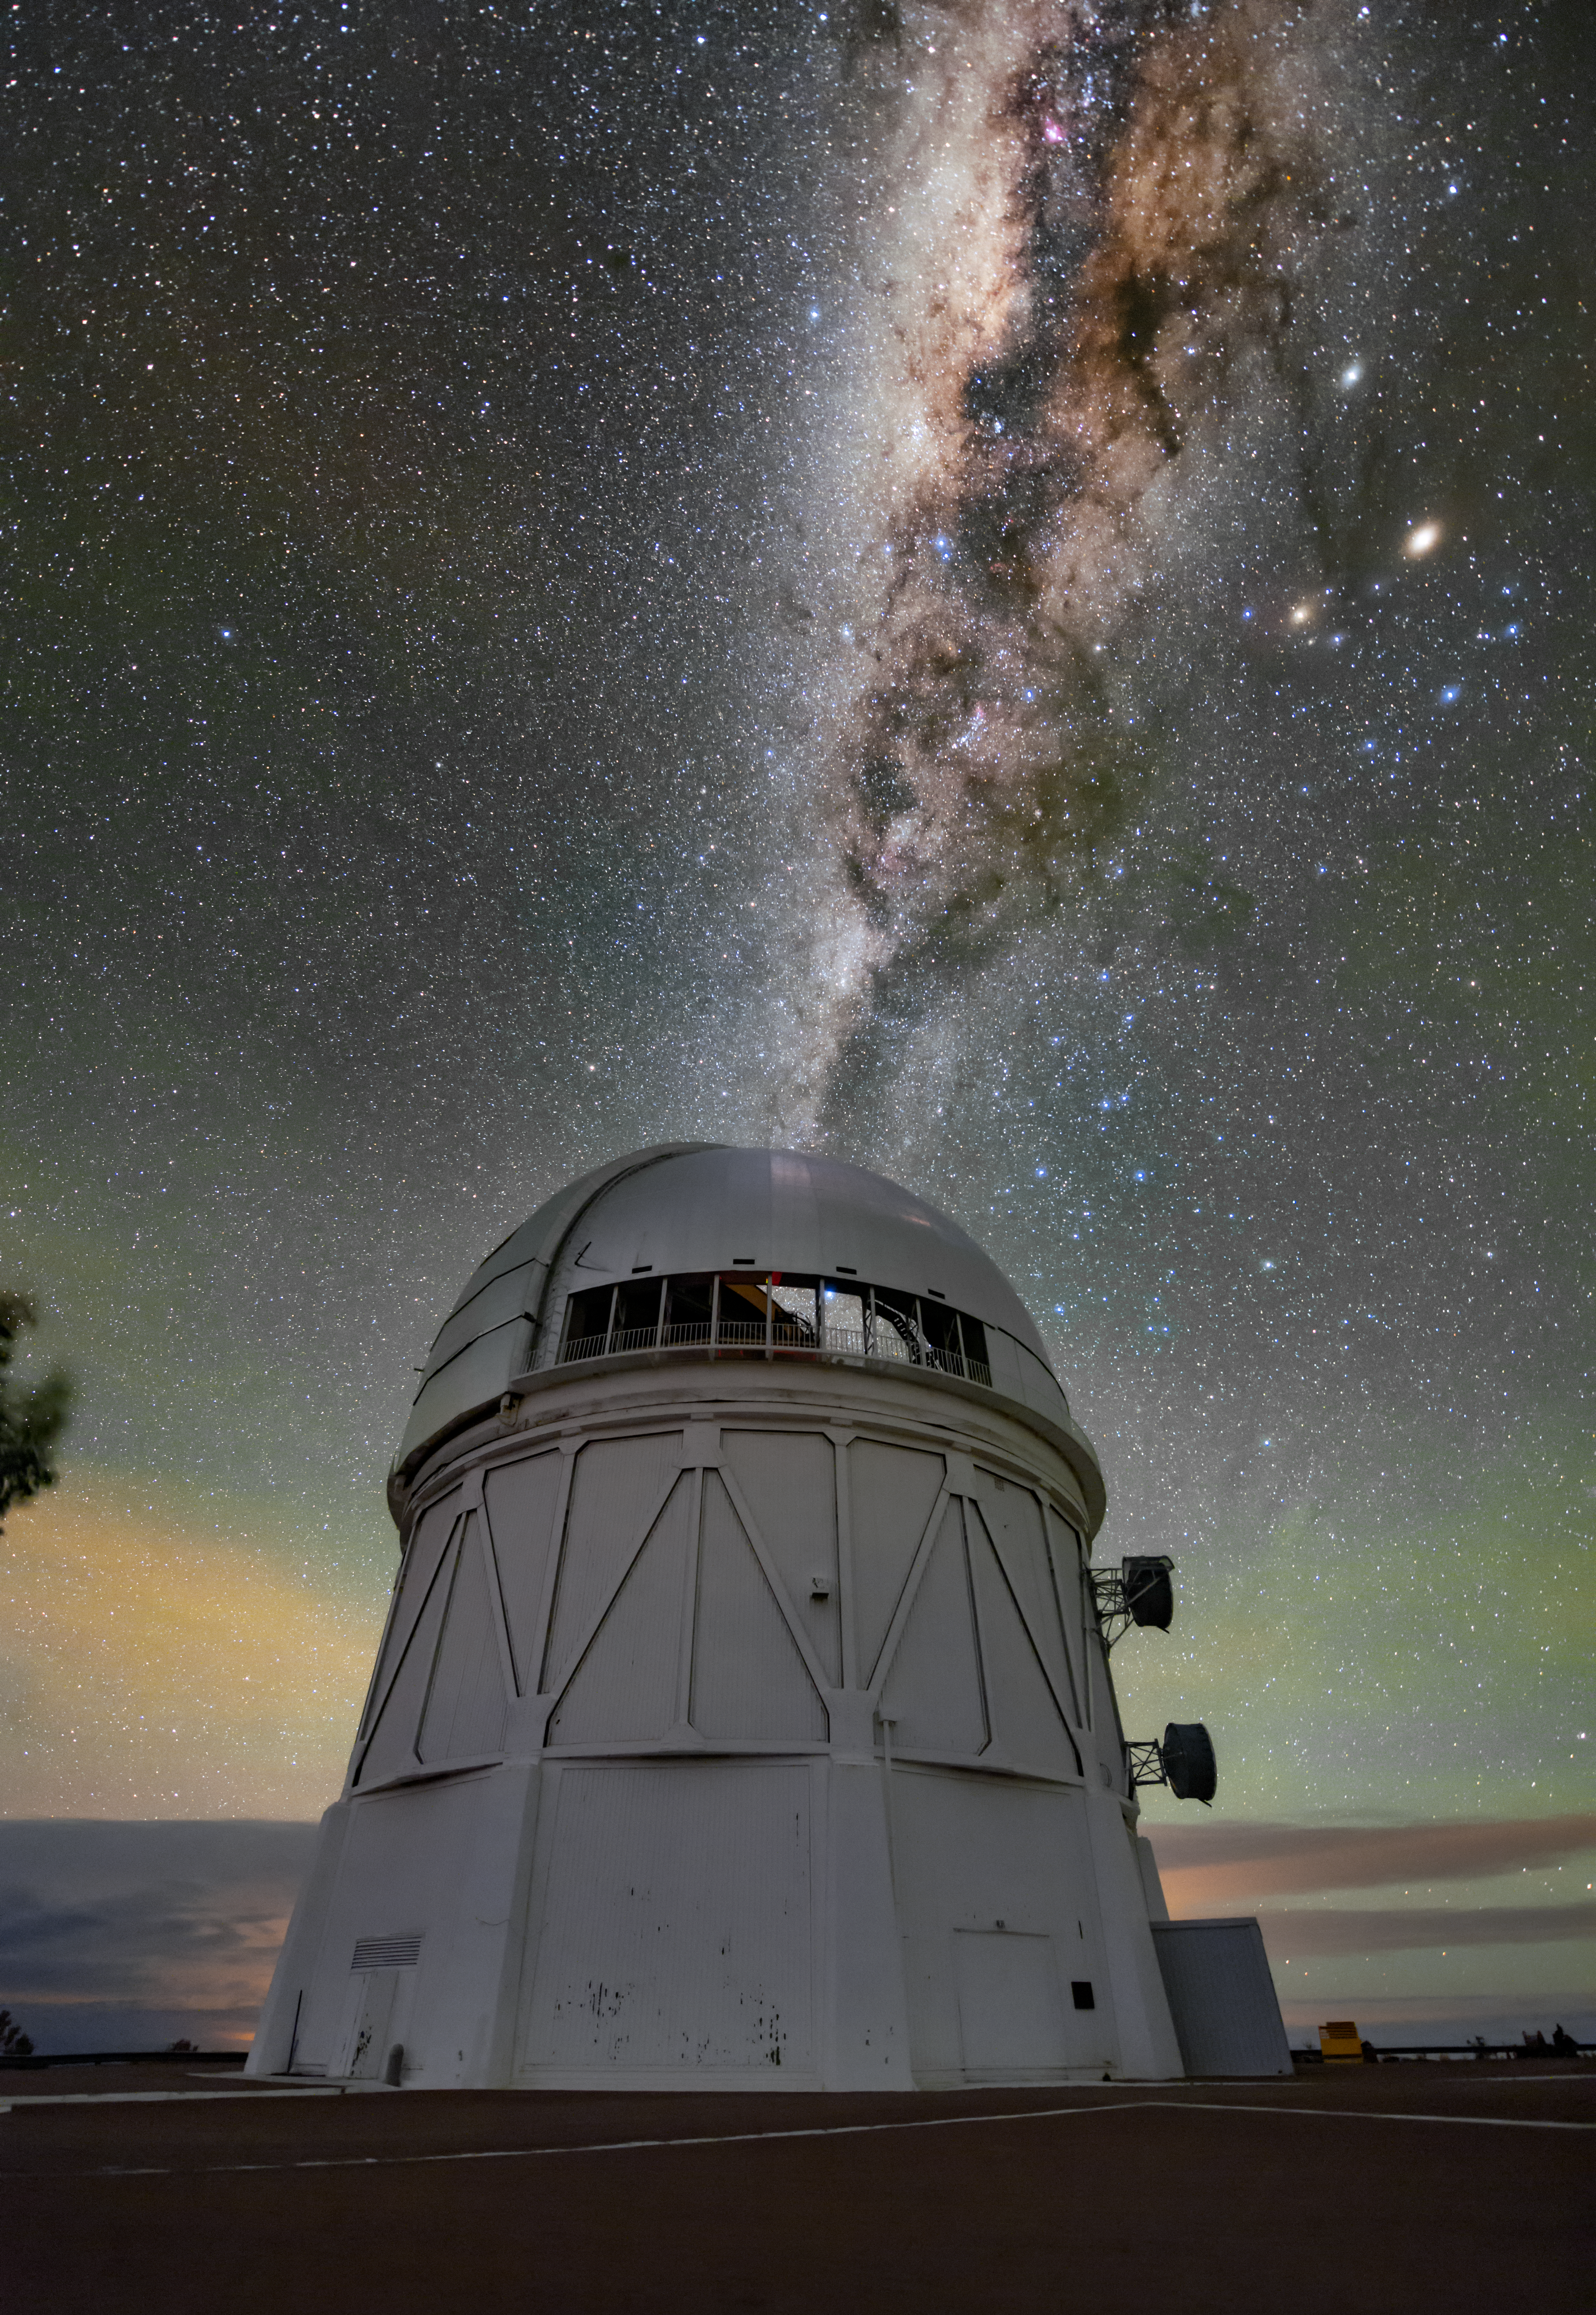

A Blanket of Light

The Víctor M. Blanco 4-meter Telescope at Cerro Tololo Inter-American Observatory, a Program of NSF NOIRLab, in Chile is shown here juxtaposed against the bright Milky Way in the background. The green light above the clouds in this image is airglow, an atmospheric phenomenon caused when trace particles and gasses in the atmosphere become electrically charged or ionized. Their atoms release their own light when they recombine at night and create a faint glow. The glow is so faint that it’s rare to see airglow with the naked eye — it’s easier to capture it in long-exposure photos like this Image of the Week. Airglow is one reason why the night sky is never truly dark even in places far from light pollution. However, its presence alone generally doesn’t cause major problems when astronomers observe the sky at night.

Credit: CTIO/NOIRLab/NSF/AURA/B. Tafreshi